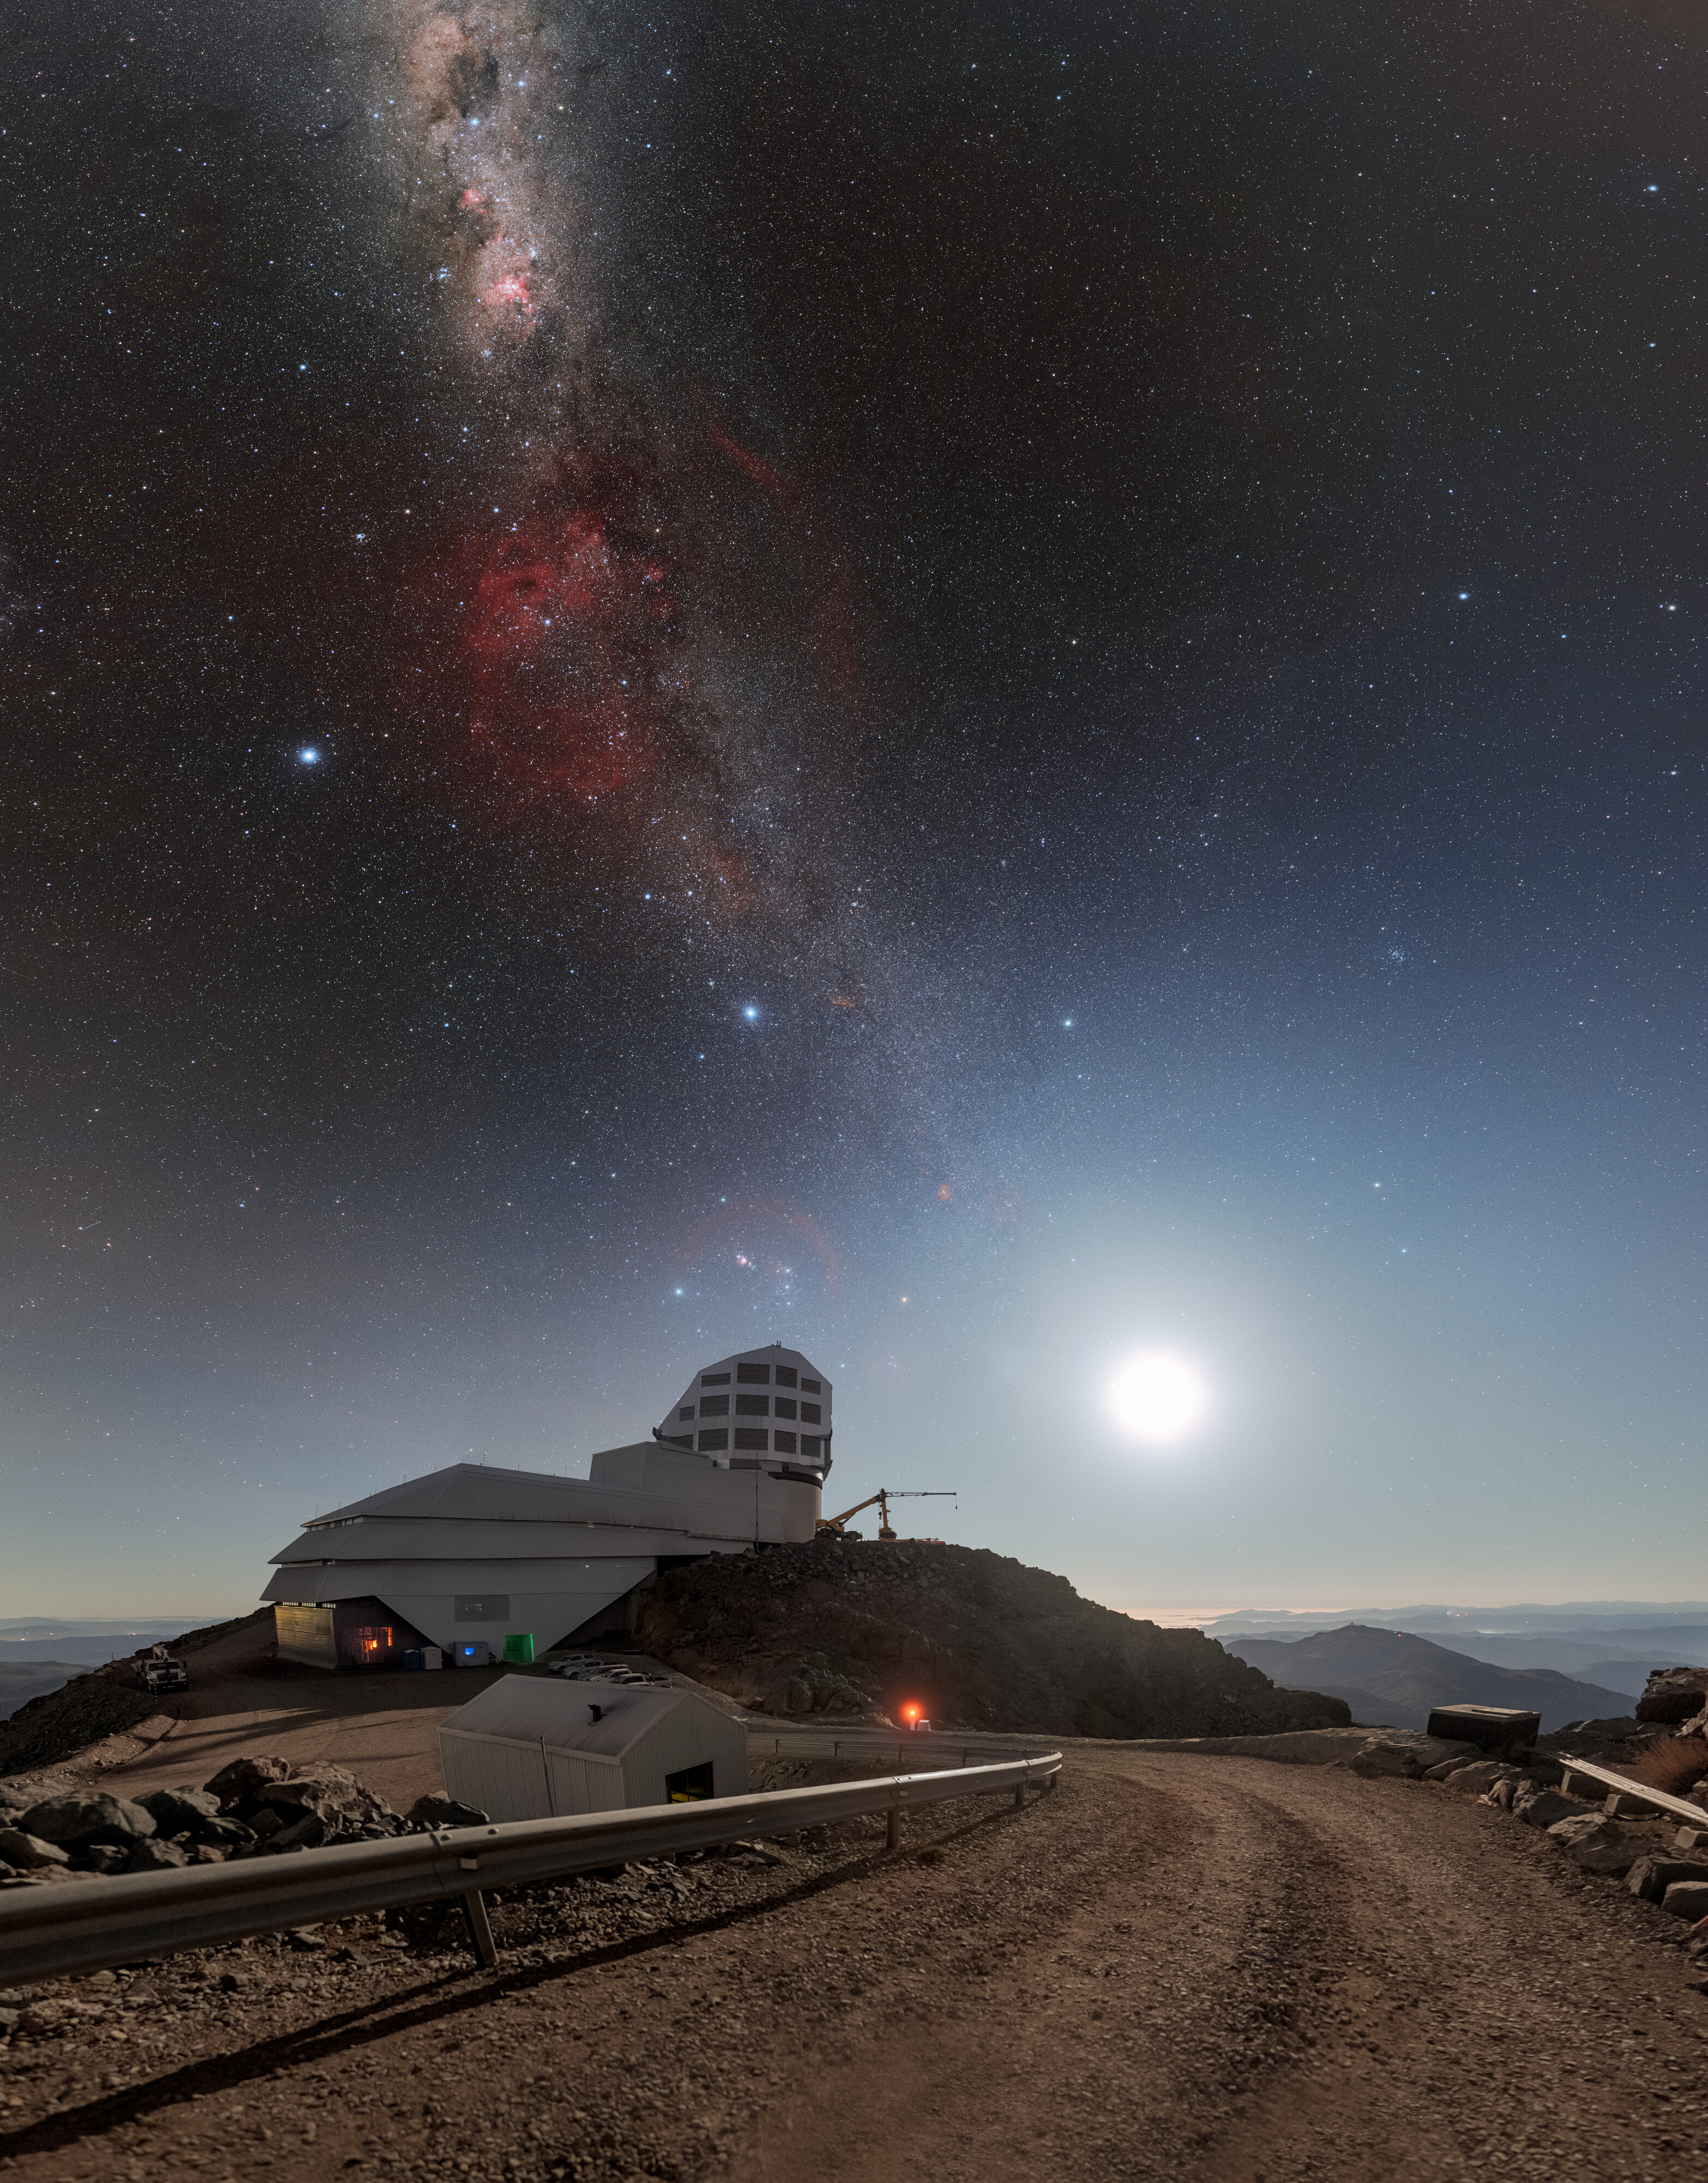

Rubin During First Look Observations

The Moon and Milky Way light up the sky above NSF–DOE Vera C. Rubin Observatory during First Look observations. A 360-panorama, a zoomed-in panorama, and a fulldome version of this image are also available.

Credit: RubinObs/NOIRLab/SLAC/NSF/DOE/AURA/P. Horálek (Institute of Physics in Opava)